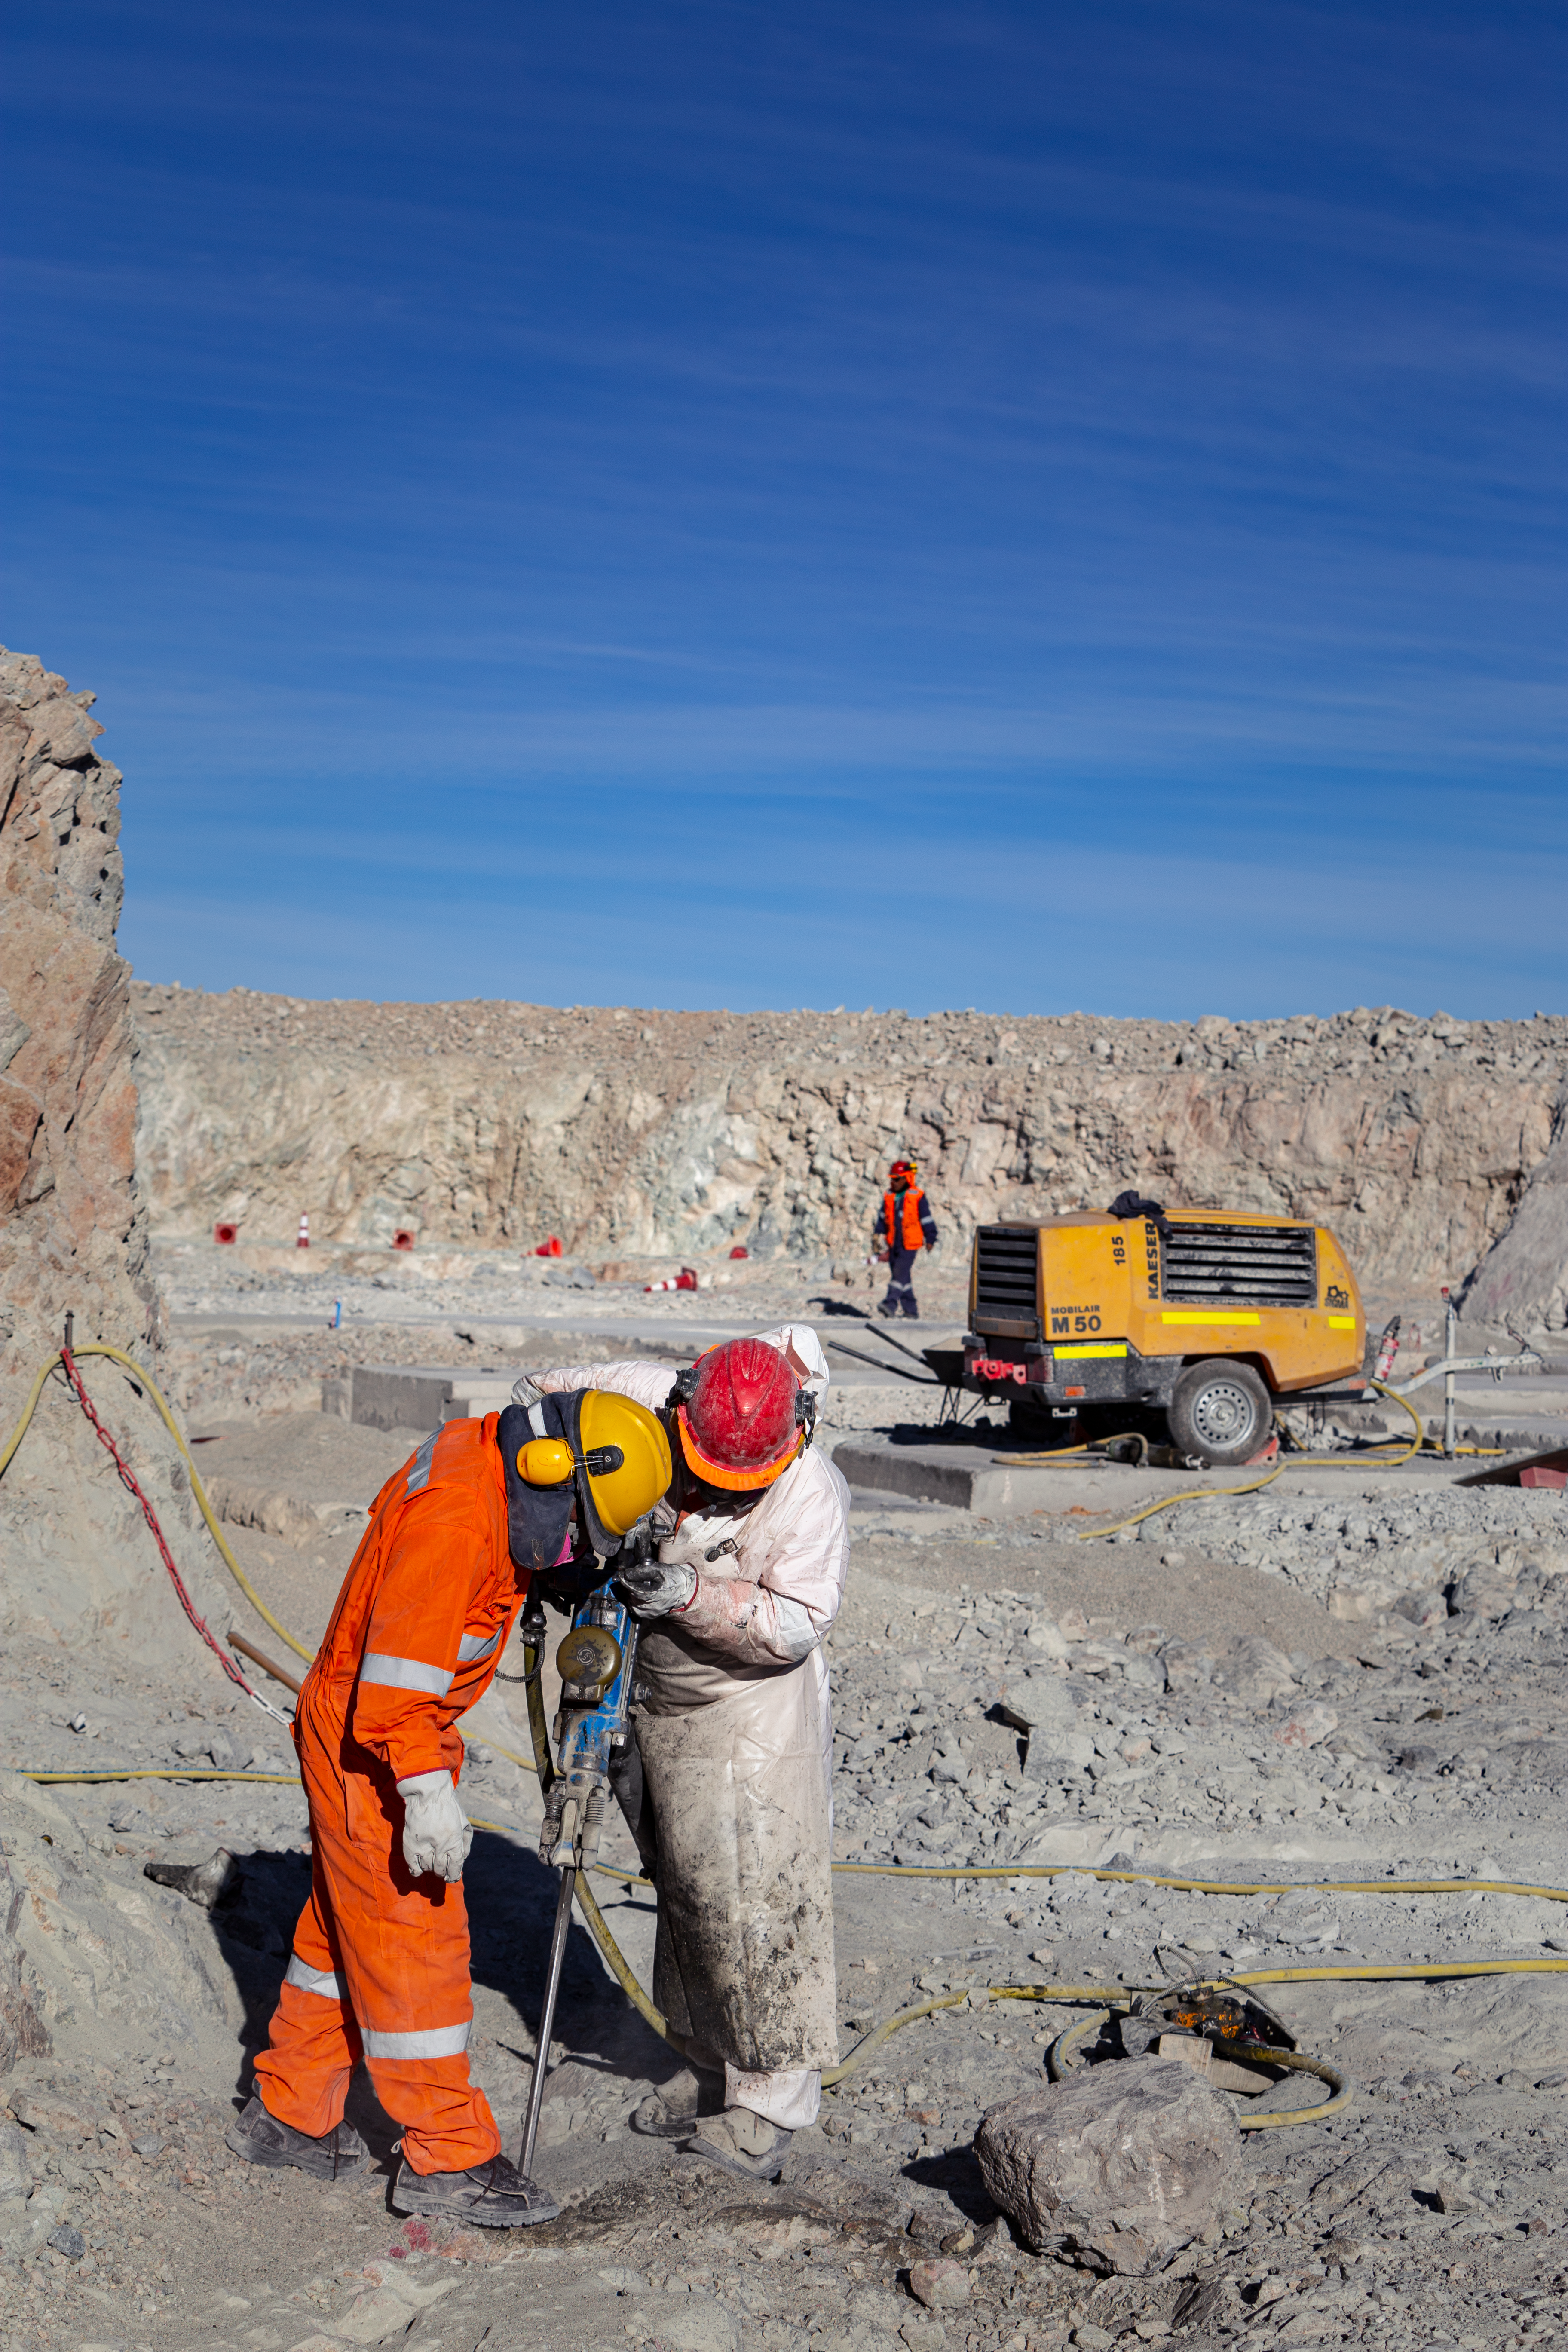

Construction of the ELT in Chile

The Extremely Large Telescope (ELT) is under construction, when completed it will be the world's largest optical/near-infrared eye on the sky. It is located on top the Cerro Armazones in the Atacama Desert in northern Chile. It is expected to take 11 years to construct and is designed to make observations that advance astrophysical knowledge of exoplanets, the first galaxies in the Universe and supermassive black holes.

Credit: ESO/M. Zamani